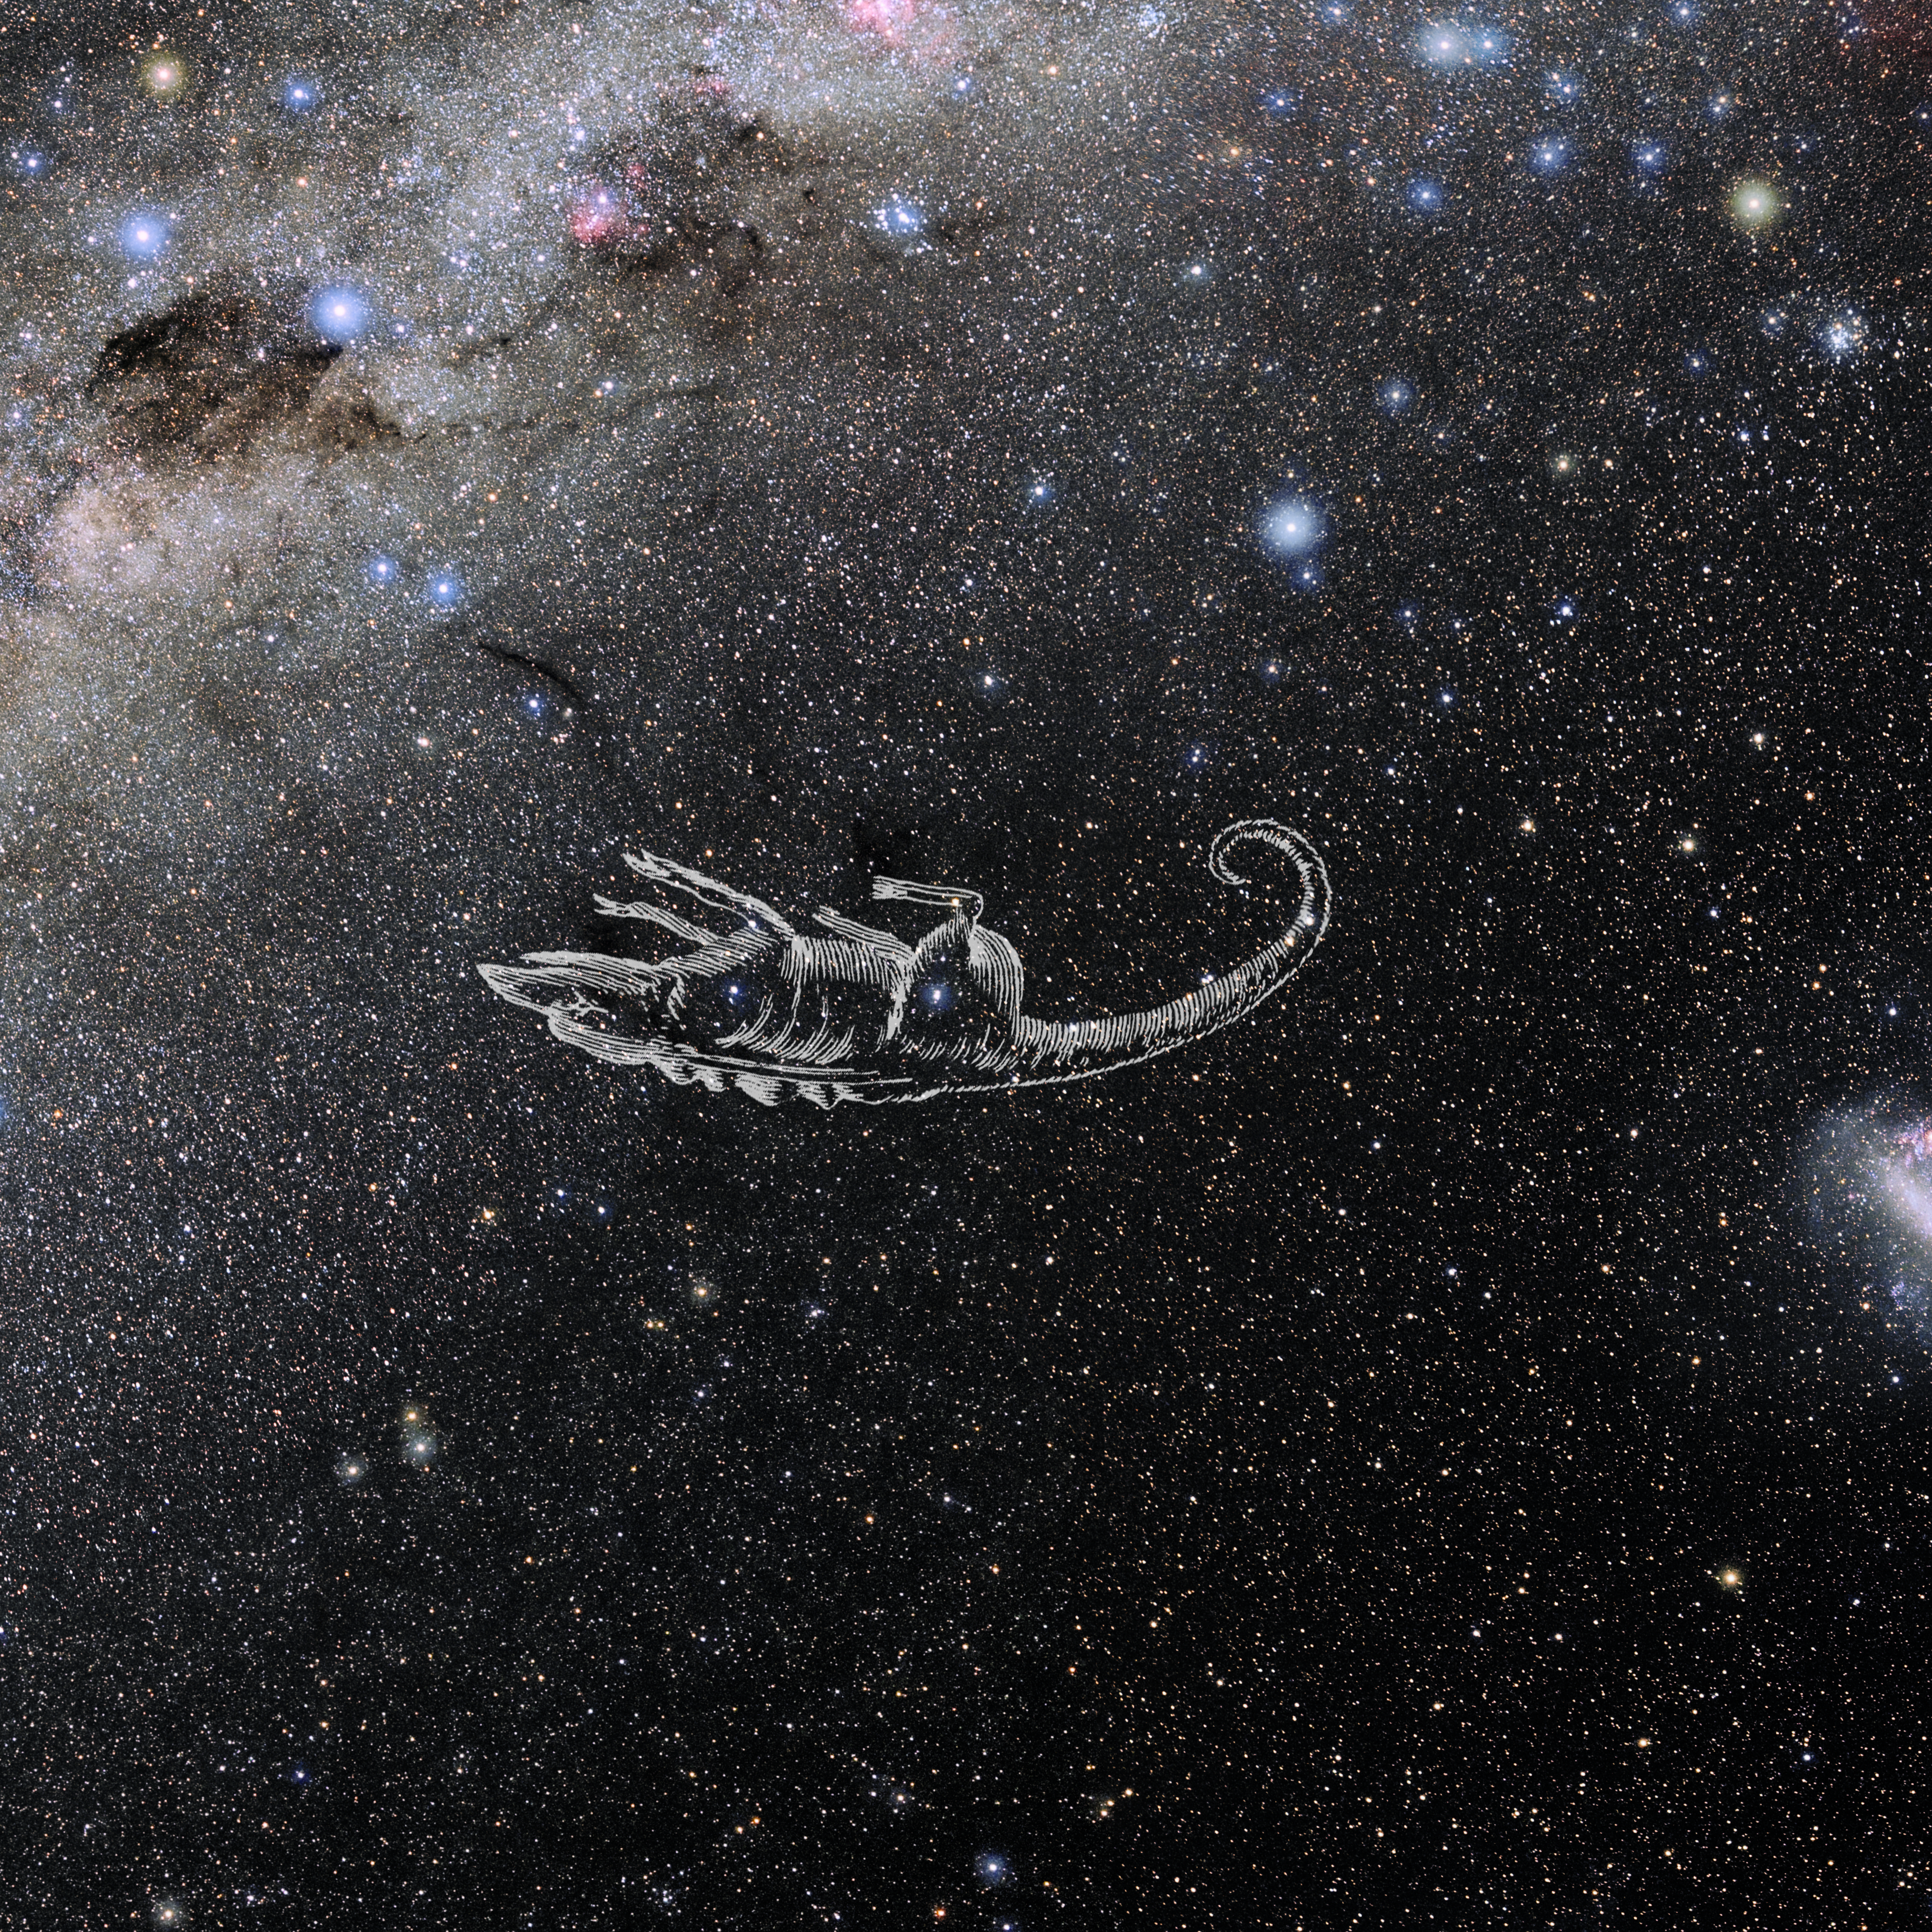

Chamaeleon with Hevelius Drawing

Photo of the constellation Chamaeleon from NOIRLab's 88 Constellations project showing Johannes Hevelius drawing of the constellation in Uranographia, his celestial catalogue in 1690.
Here is the version with the constellation 'stick figure' and here the unannotated version.

Credit: E. Slawik/NOIRLab/NSF/AURA/M. Zamani/J. Hevelius/NASA Universe of Learning/USNO/STScI